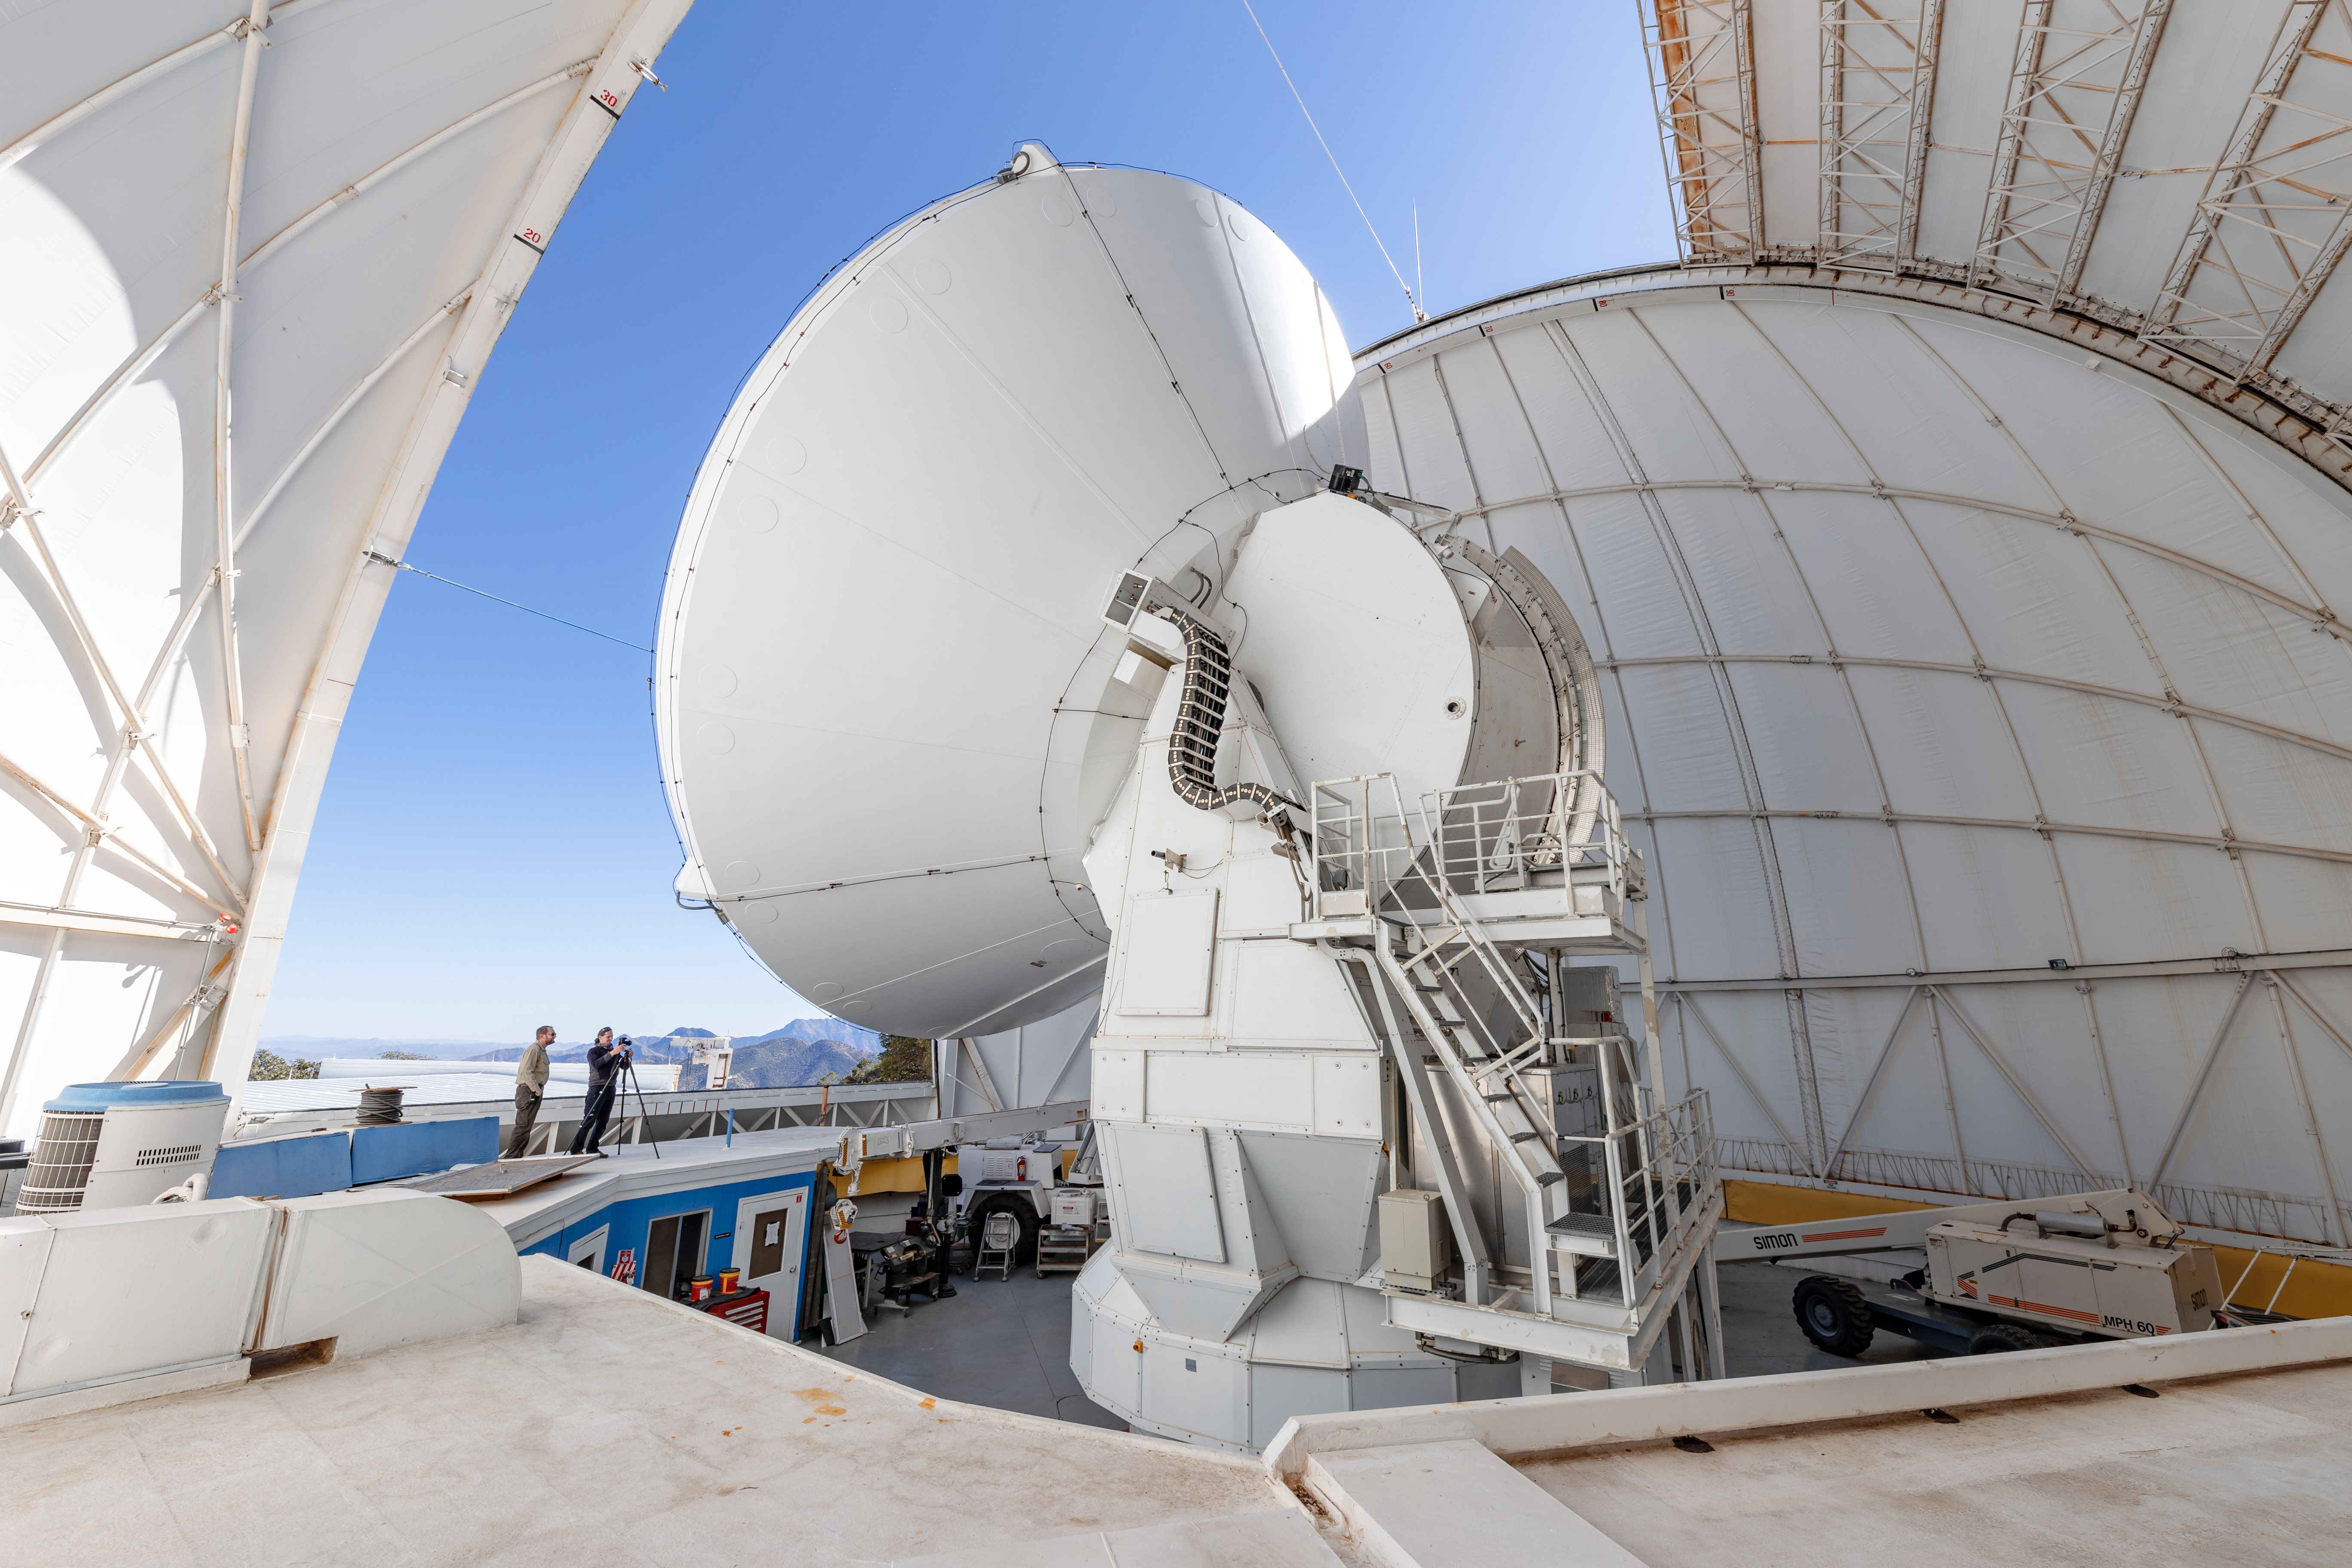

Inside the UA ARO 12-meter Telescope

Inside the UA ARO 12-meter Telescope on Kitt Peak National Observatory in Arizona.

Credit: KPNO/NOIRLab/NSF/AURA/T. Slovinský